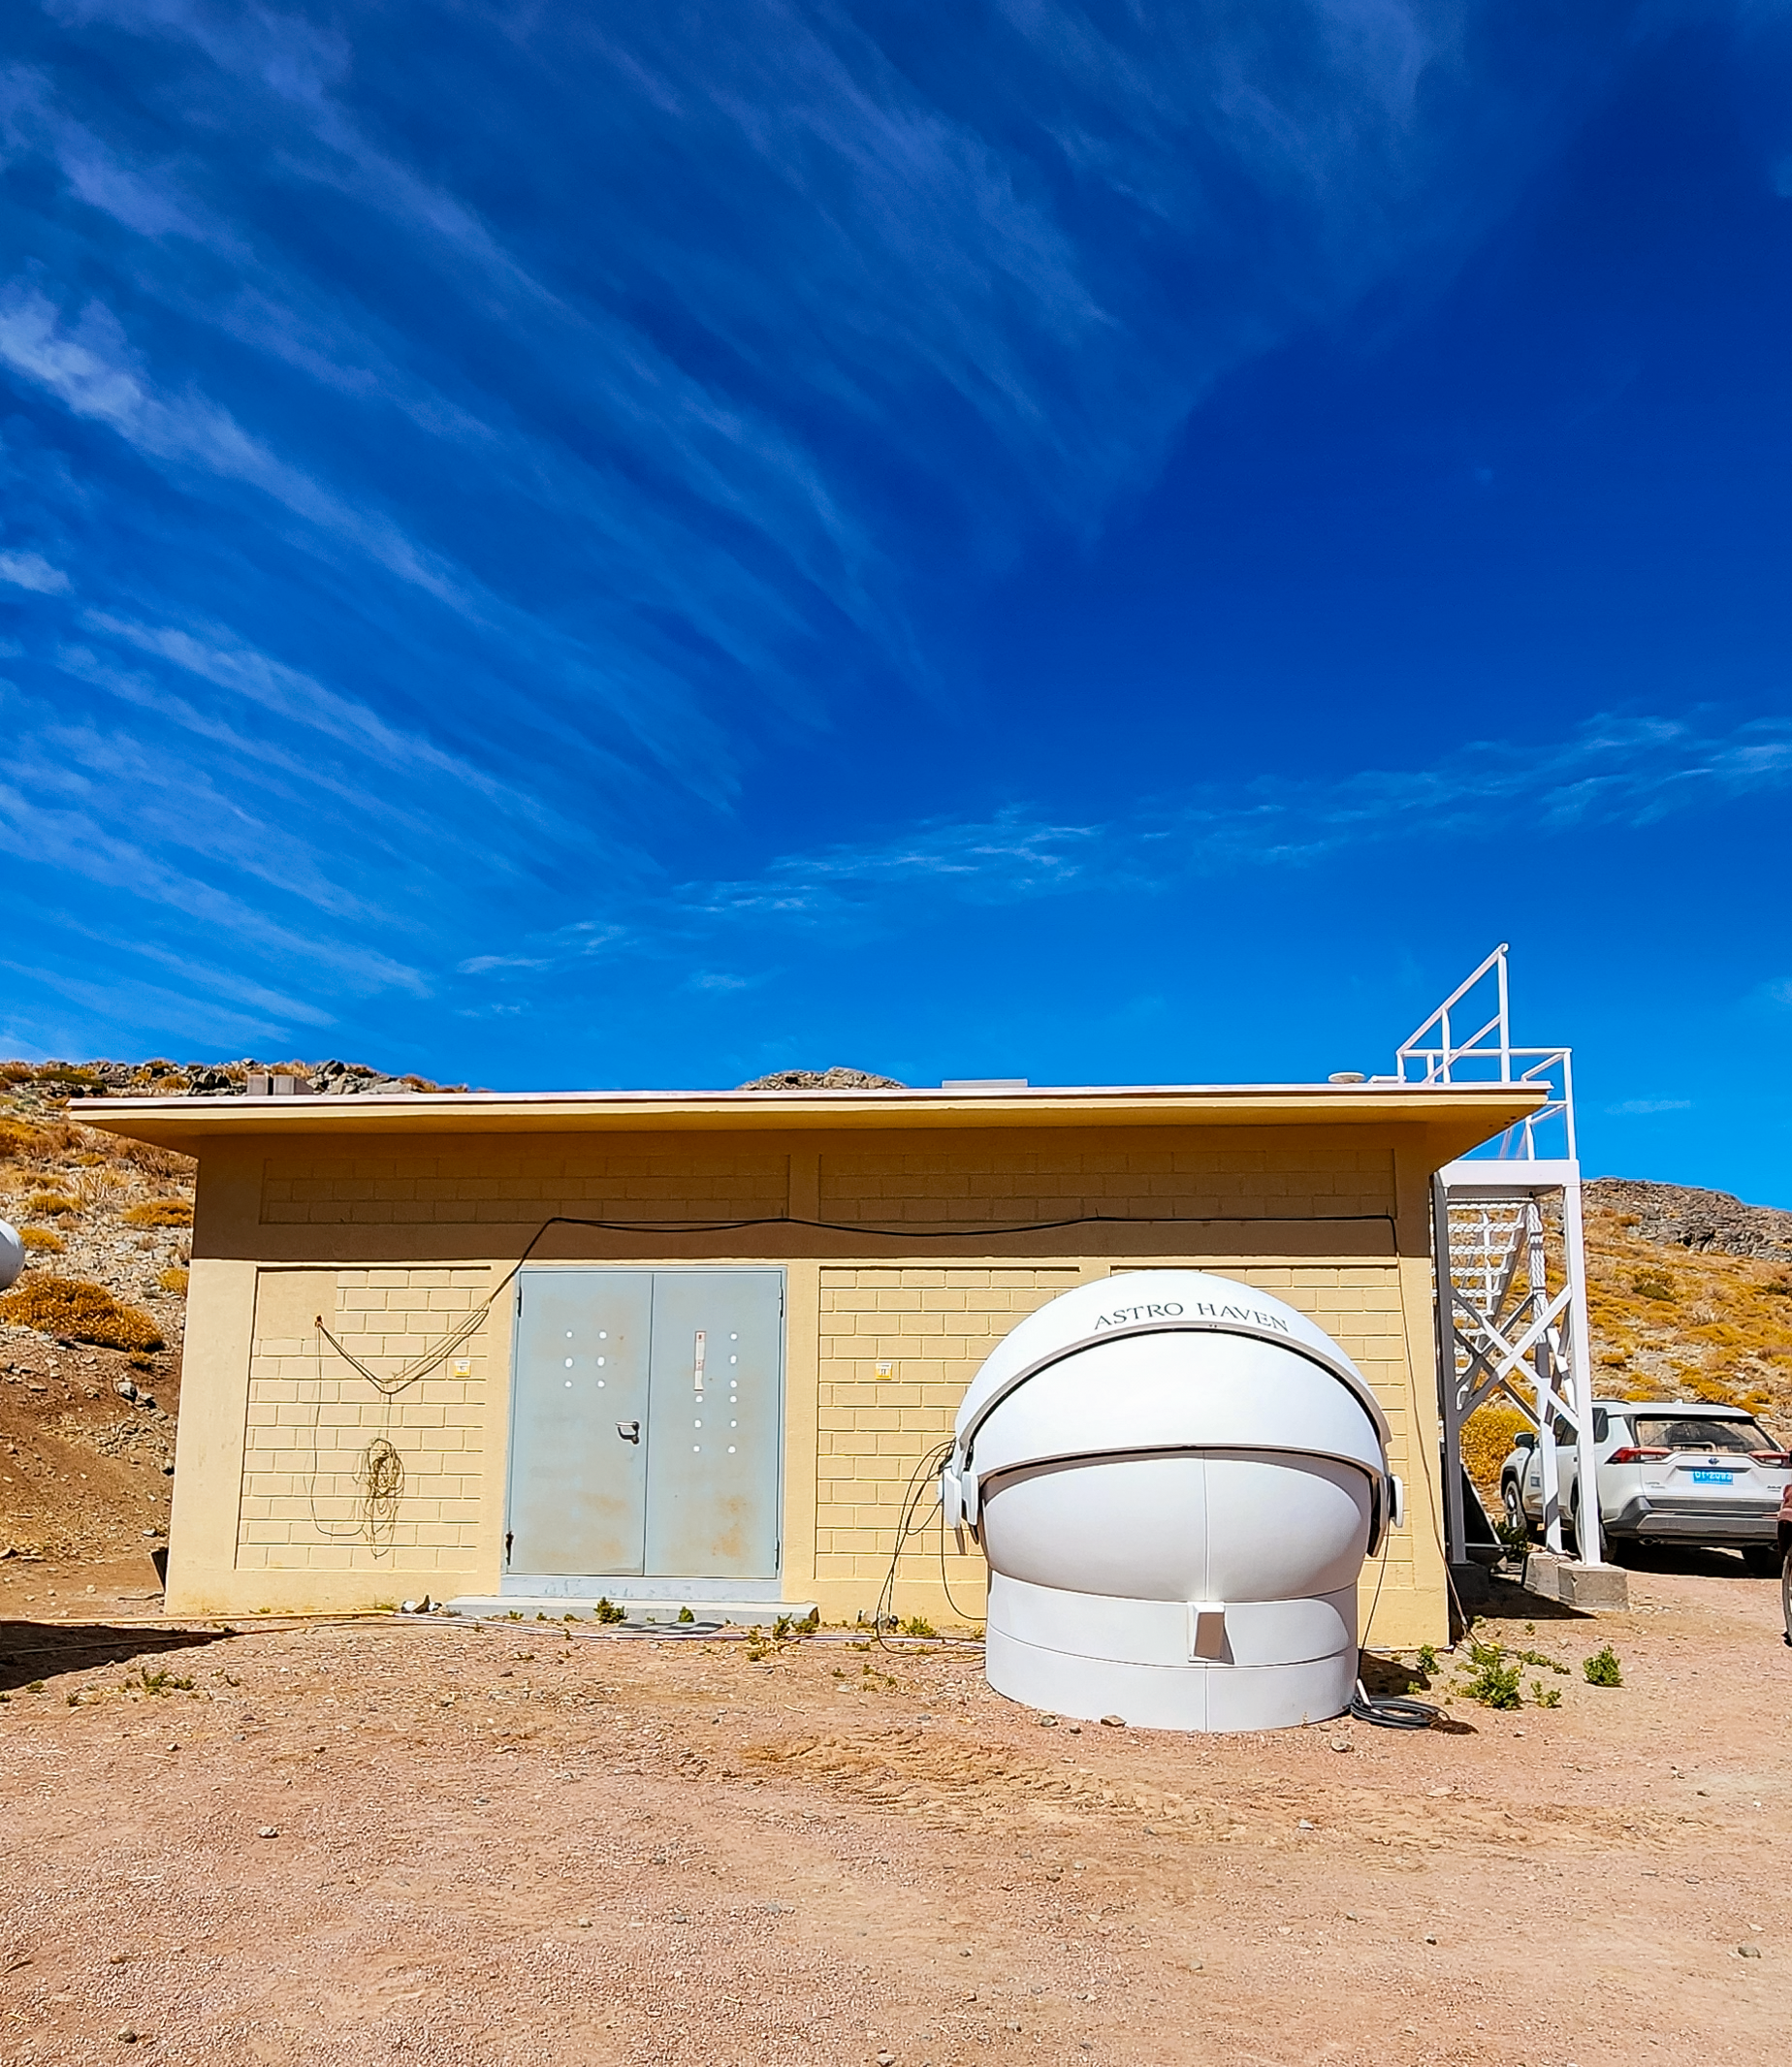

Andes Lidar Observatory

Andes Lidar Observatory

Credit: NOIRLab/NSF/AURA